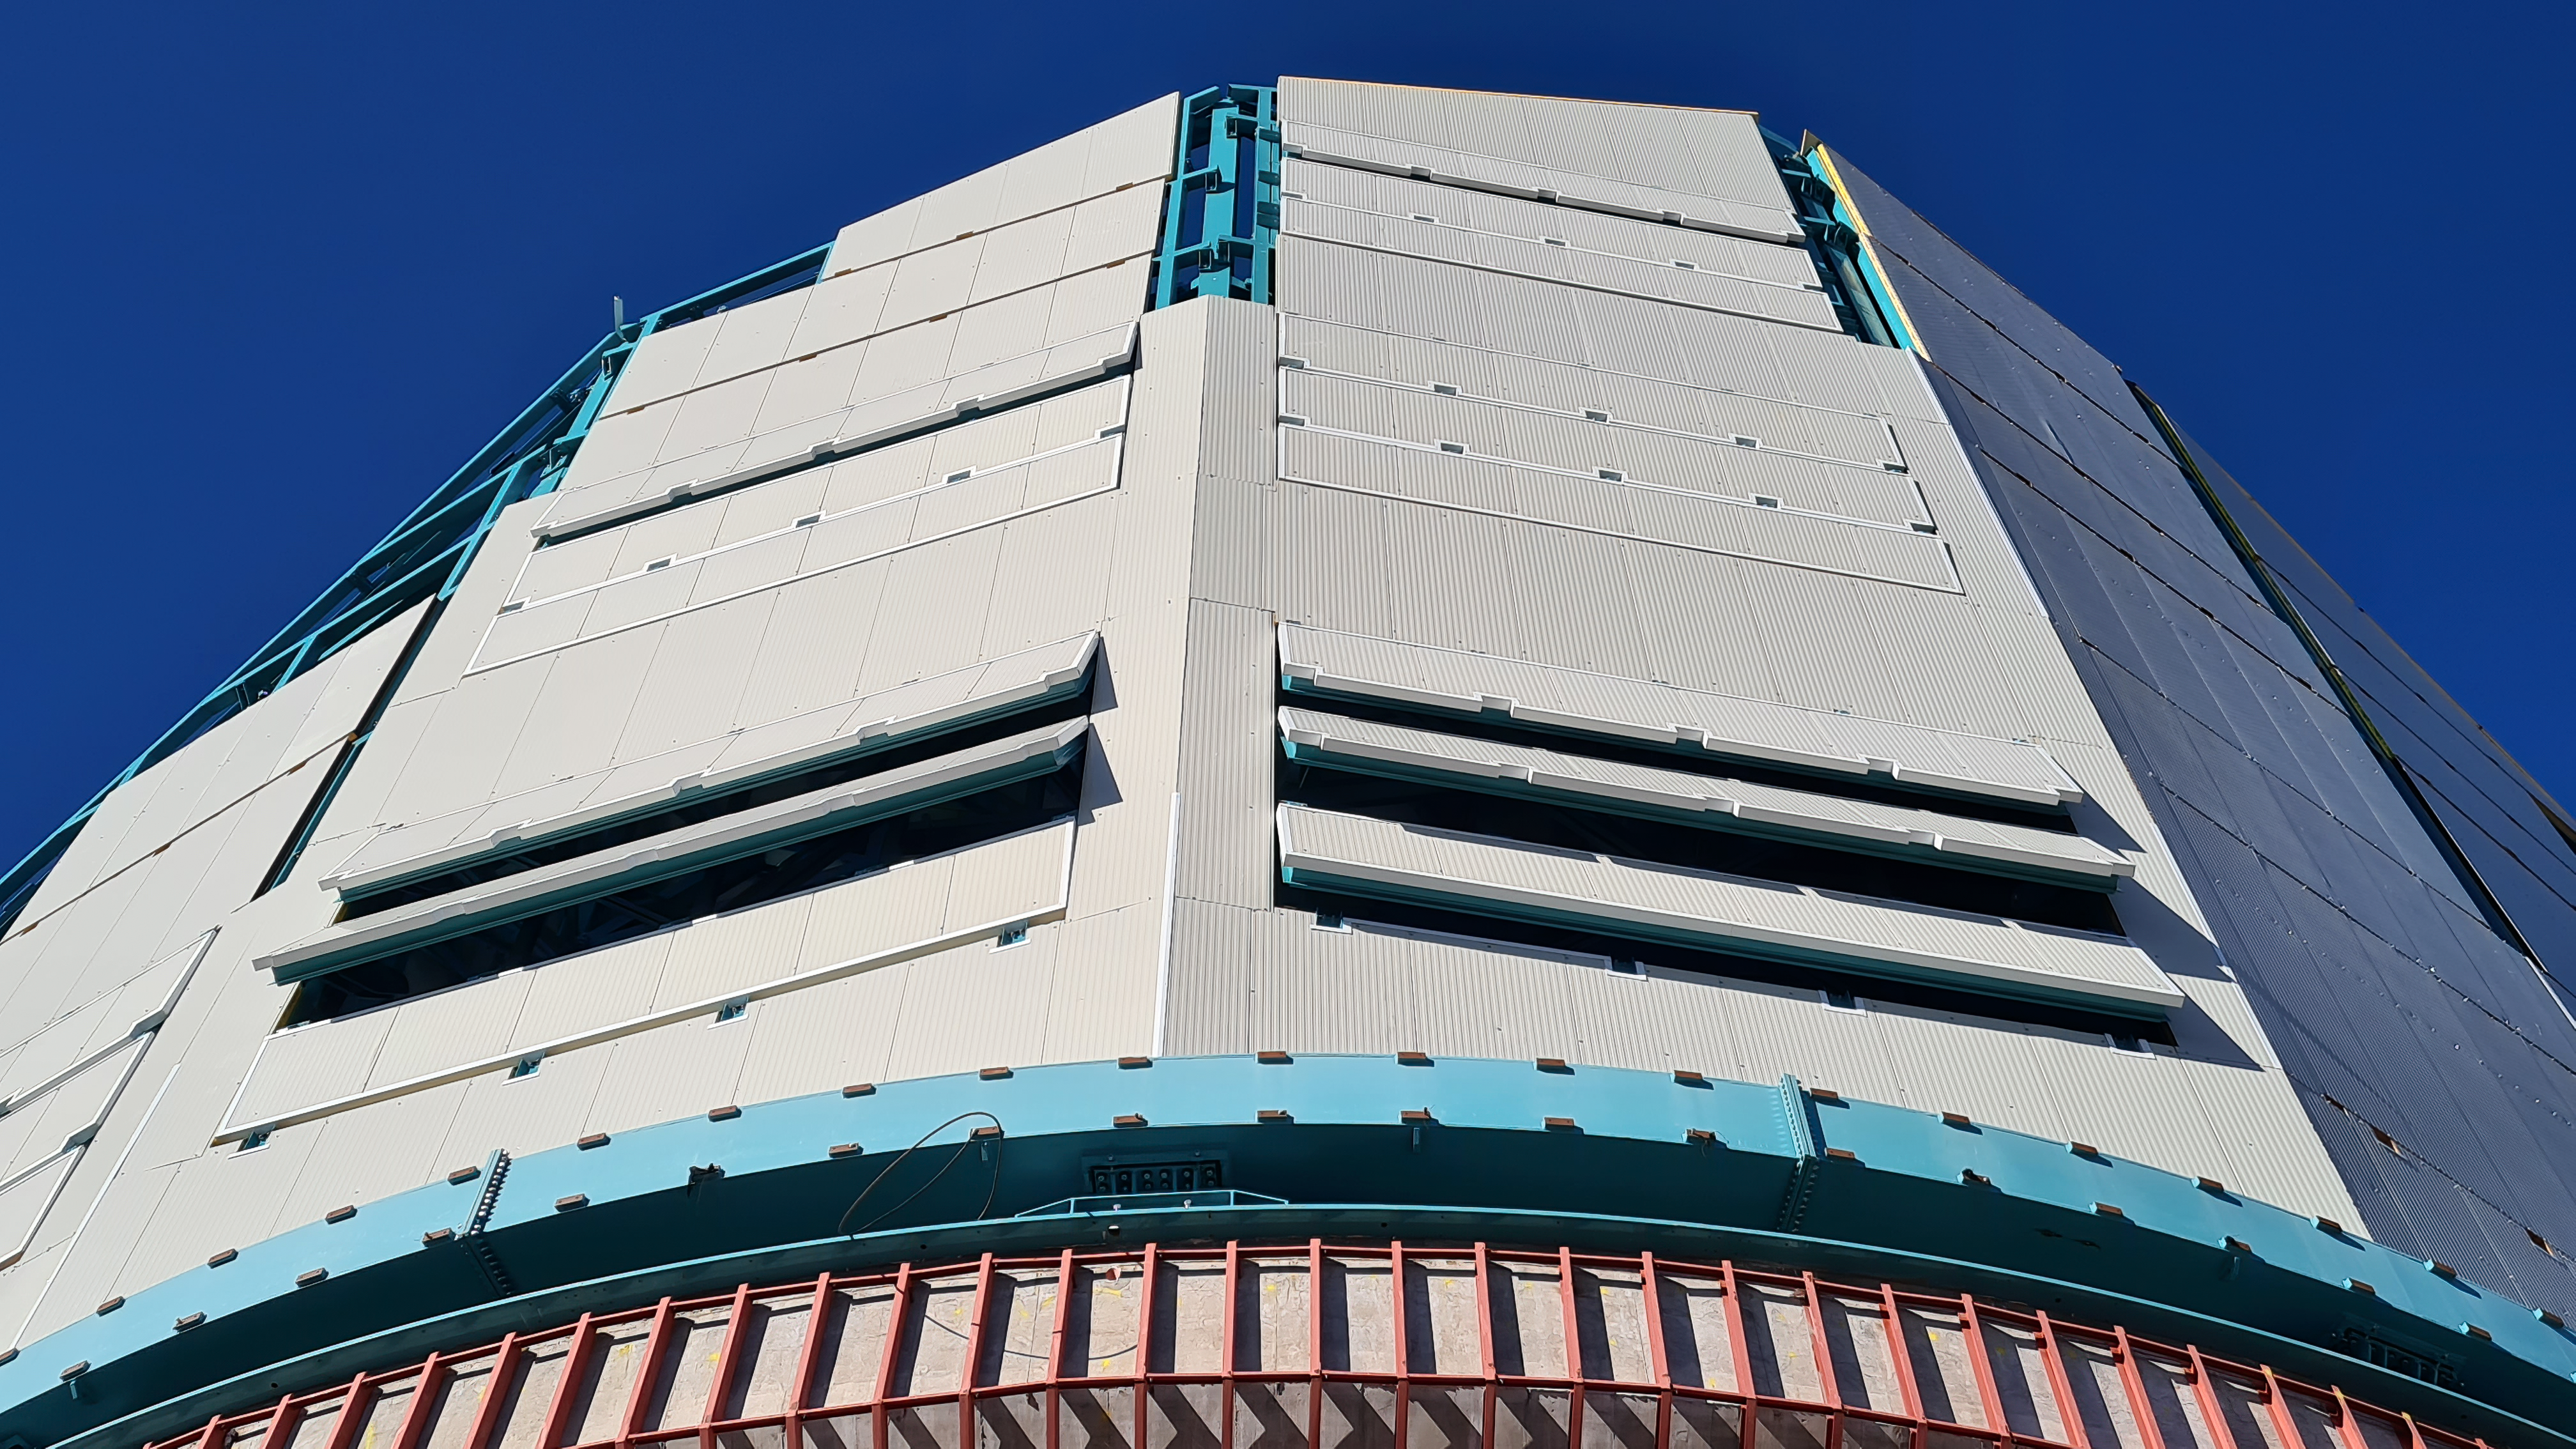

Vera C. Rubin Observatory 28 Aug. 2020

An inspection of the summit facility and equipment was performed on August 28, 2020, after some bad weather moved through the area. In general the facilities including TMA, Dome, Power, Water lines, Casino (cafeteria), Warehouse, (M1M3), etc, are in good condition.

Credit: Rubin Obs/NSF/AURA